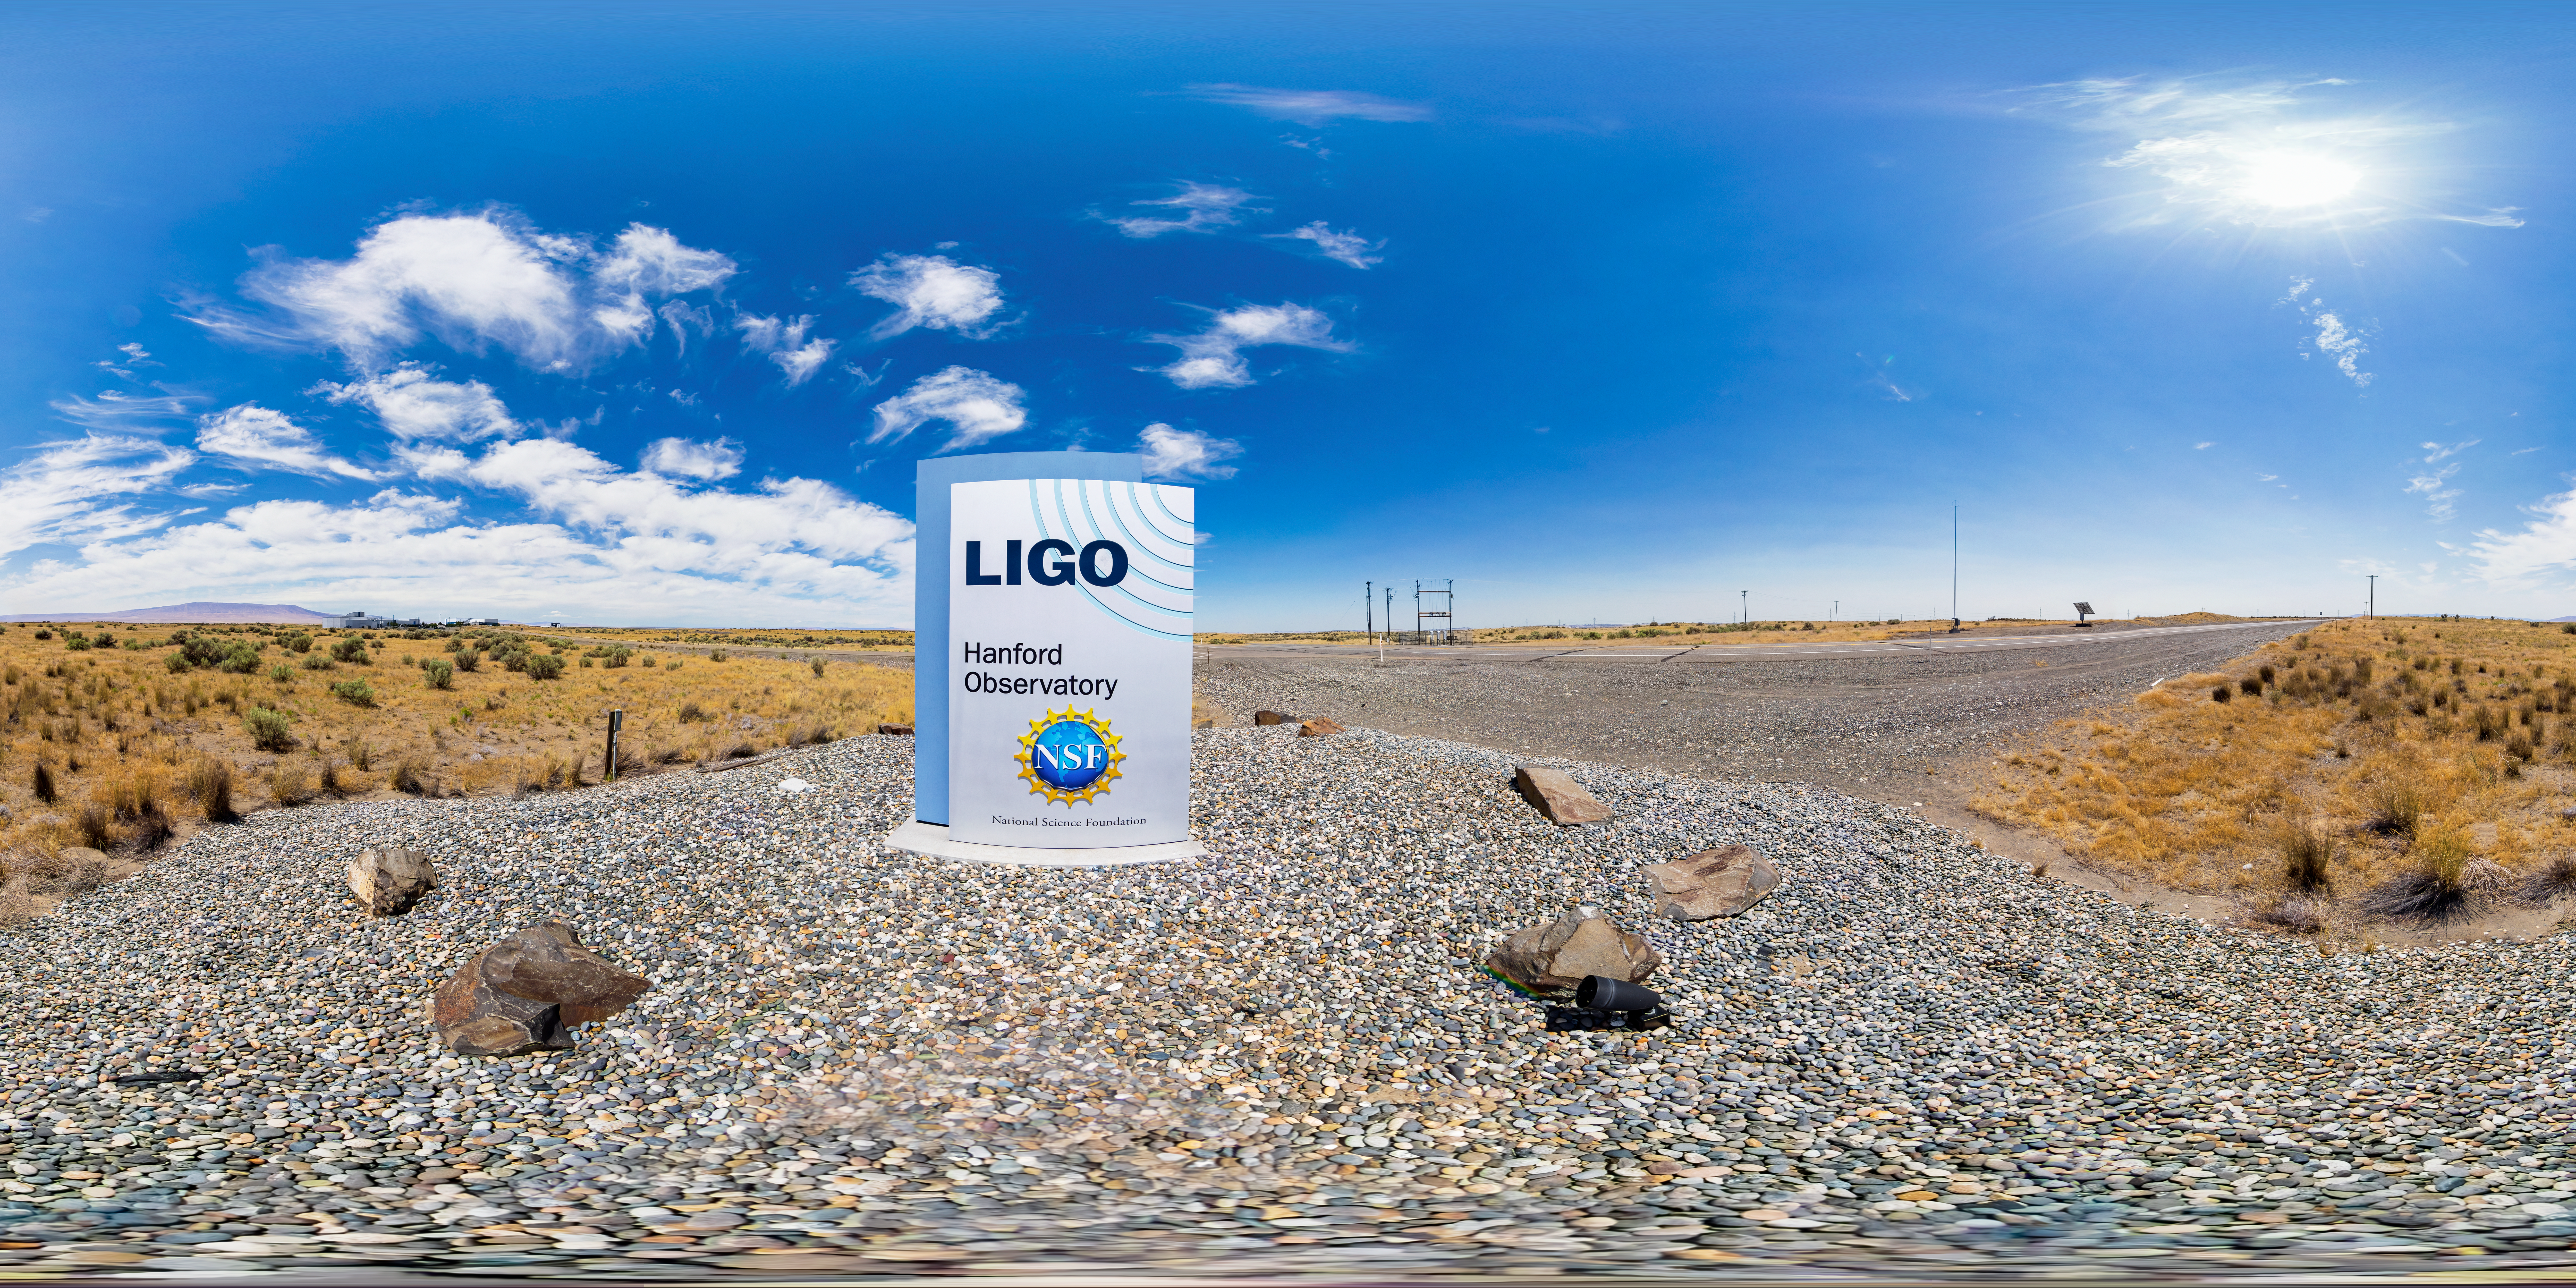

LIGO at Hanford, Washington 360 Panorama

A 360 degree panorama of LIGO, the Laser Interferometer Gravitational-Wave Observatory. LIGO consists of two widely-separated interferometers within the United States — one in Hanford, Washington and the other in Livingston, Louisiana — operated in unison to detect gravitational waves. Here the Hanford facility is seen. LIGO was designed to open the field of gravitational-wave astrophysics through the direct detection of gravitational waves predicted by Einstein’s General Theory of Relativity. The multi-kilometer-scale gravitational wave detectors use laser interferometry to measure the minute ripples in space-time caused by passing gravitational waves from cataclysmic cosmic events such as colliding neutron stars or black holes, or by supernovae.

A fulldome version of this image can be found here.

Credit: NOIRLab/LIGO/NSF/AURA/T. Matsopoulos